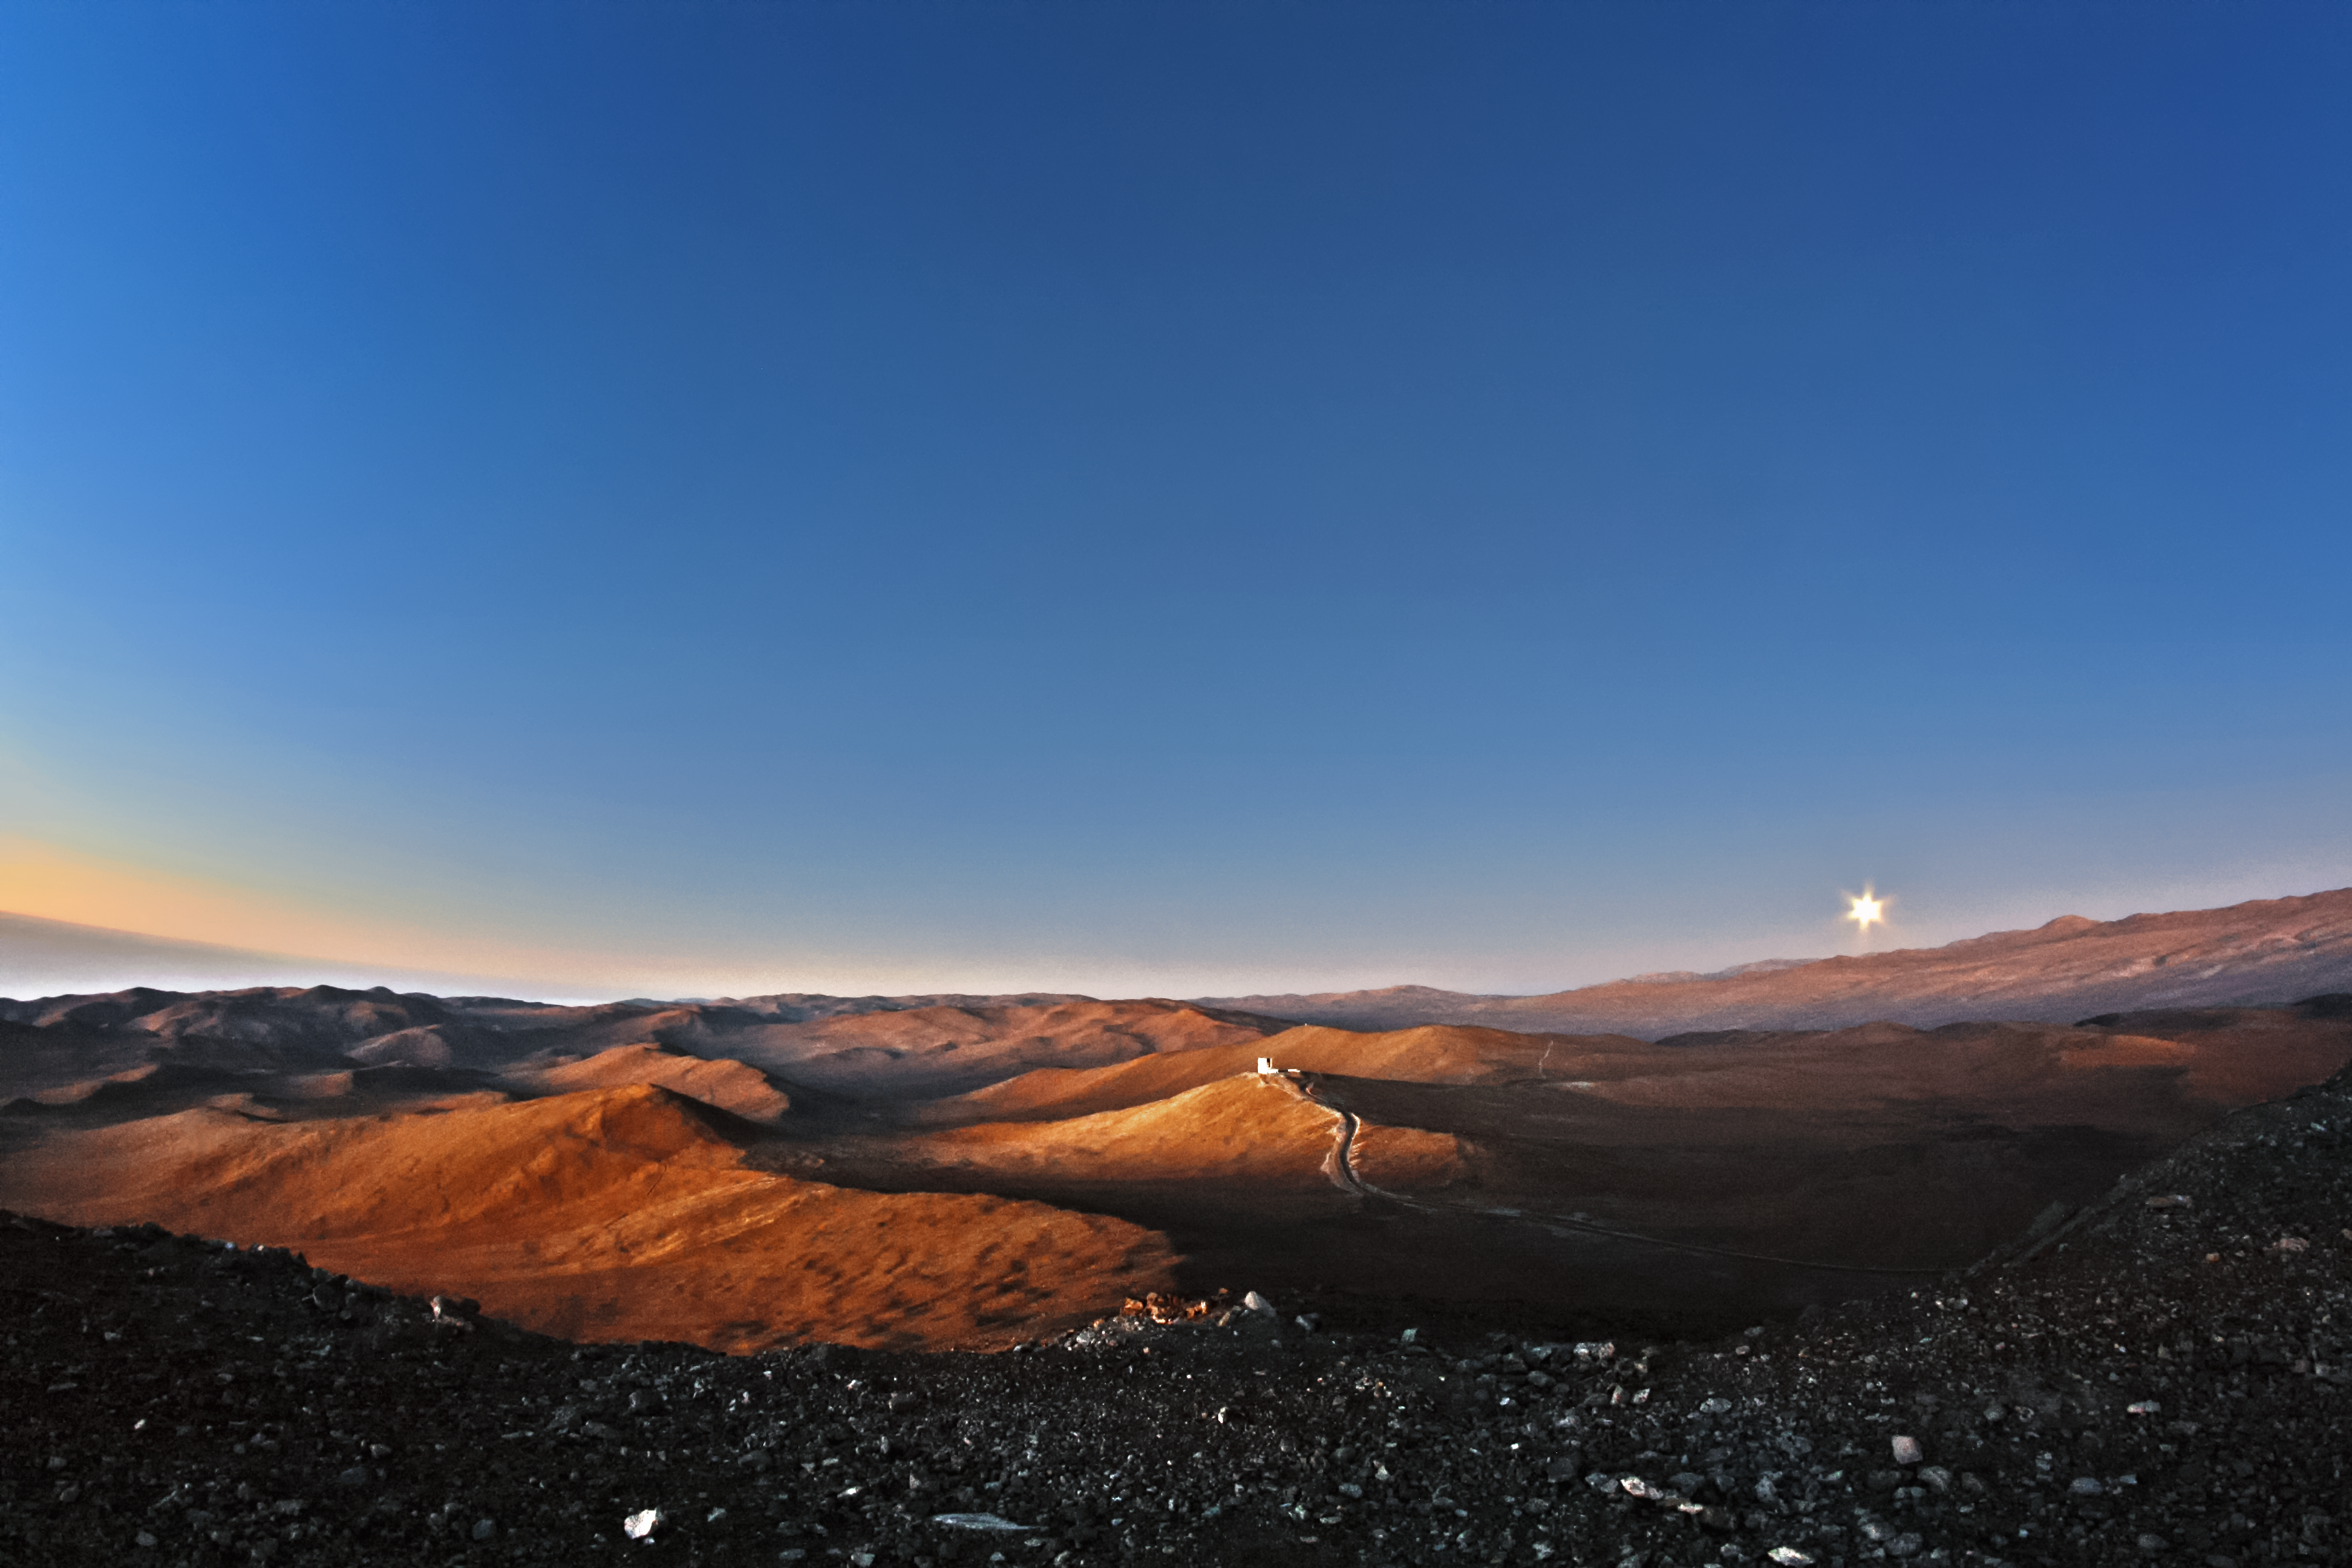

Rising Moon

The Moon rises over the Atacama as the sun's dying light catches the western slopes of the sinuous desert mountains.

Credit: F. Char/ESO